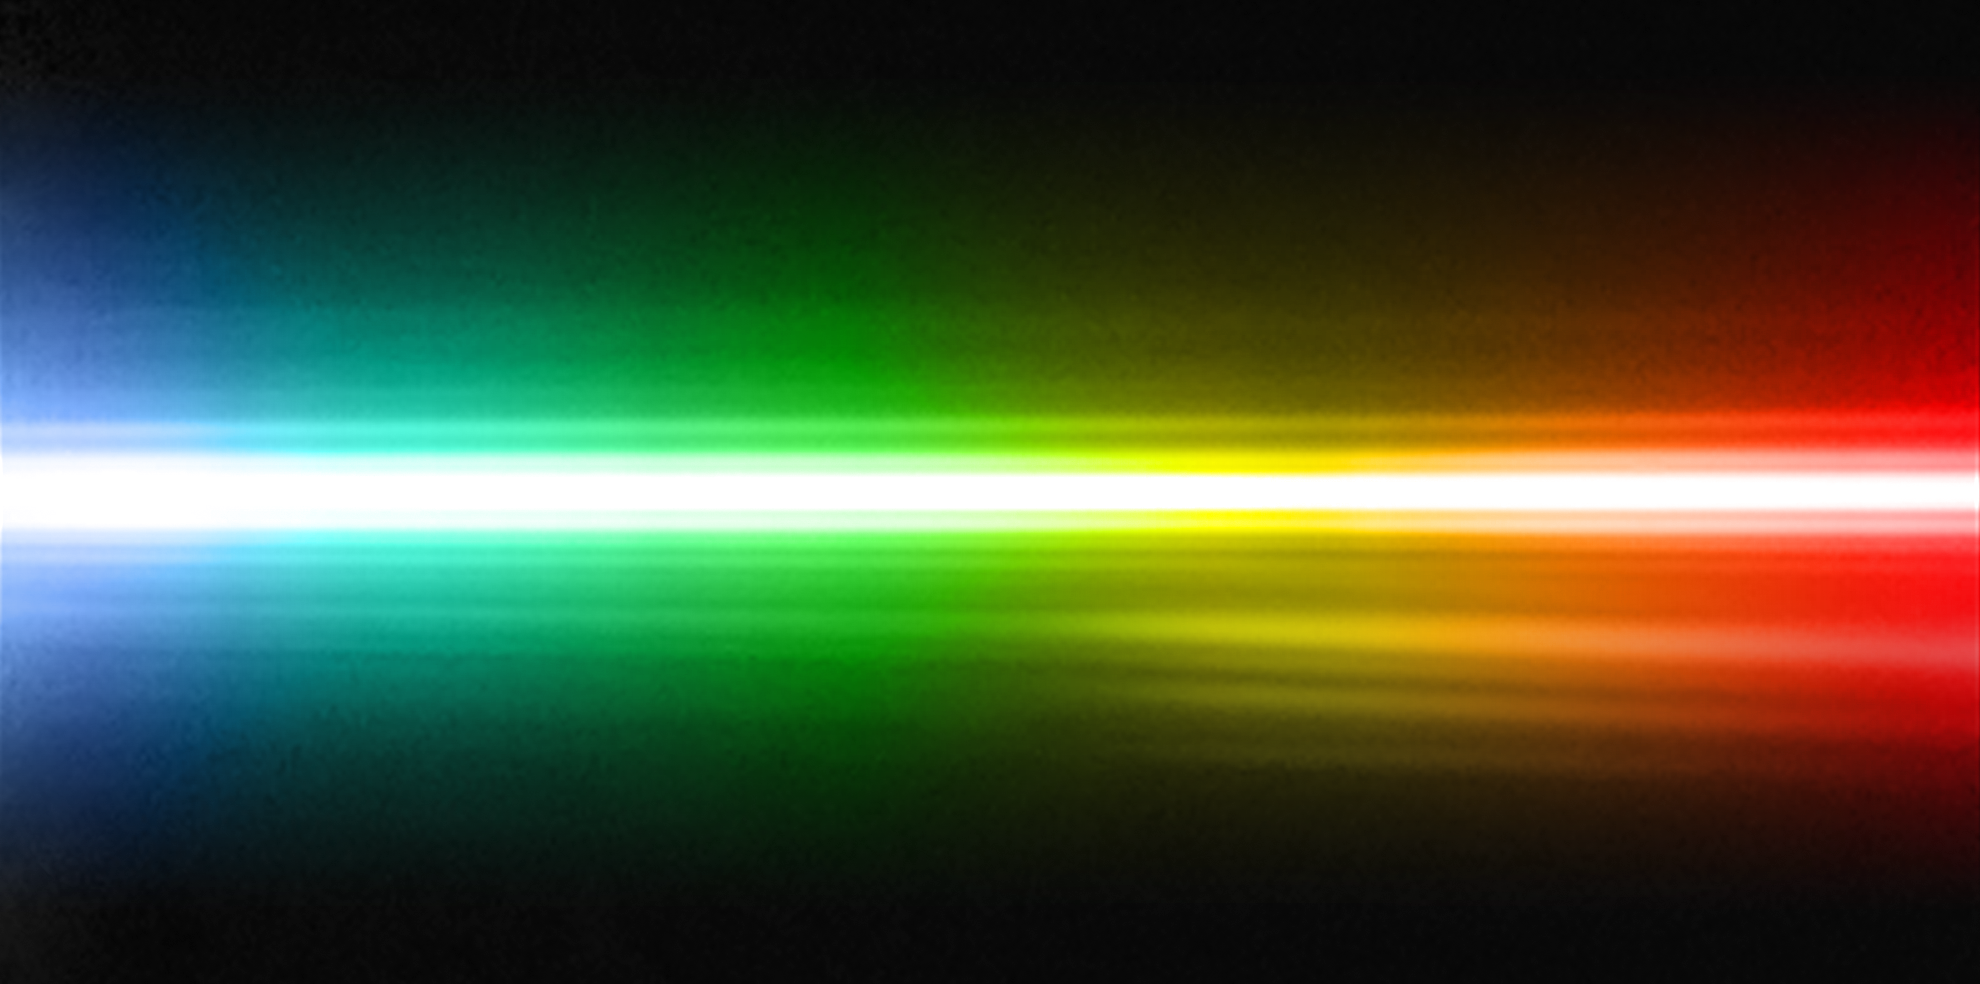

Spectrum of planet around HR 8799

By studying a triple planetary system that resembles a scaled-up version of our own Sun’s family of planets, astronomers have been able to obtain the first direct spectrum of a planet around a star, thus bringing new insights into its formation and composition. The spectrum is that of a giant exoplanet, orbiting around the bright and very young star HR 8799, about 130 light-years away. This spectrum of the star and the planet was obtained with the NACO adaptive optics instrument on ESO’s Very Large Telescope. As the host star is several thousand times brighter than the planet, this is a remarkable achievement, at the border of what is technically possible. According to the scientists it is like trying to see what a candle is made of, by observing it from a distance of two kilometres when it’s next to a blindingly bright 300 Watt lamp. Despite the power of the VLT’s extraordinary adaptive optics system, the spectrum of the planet appears very faint, but still contains enough information for the astronomers to characterise the object. In the spectrum several artefacts from the instrument are seen, such as internal reflections, or “ghosts”, and diffraction rings.

Credit: ESO/M. Janson